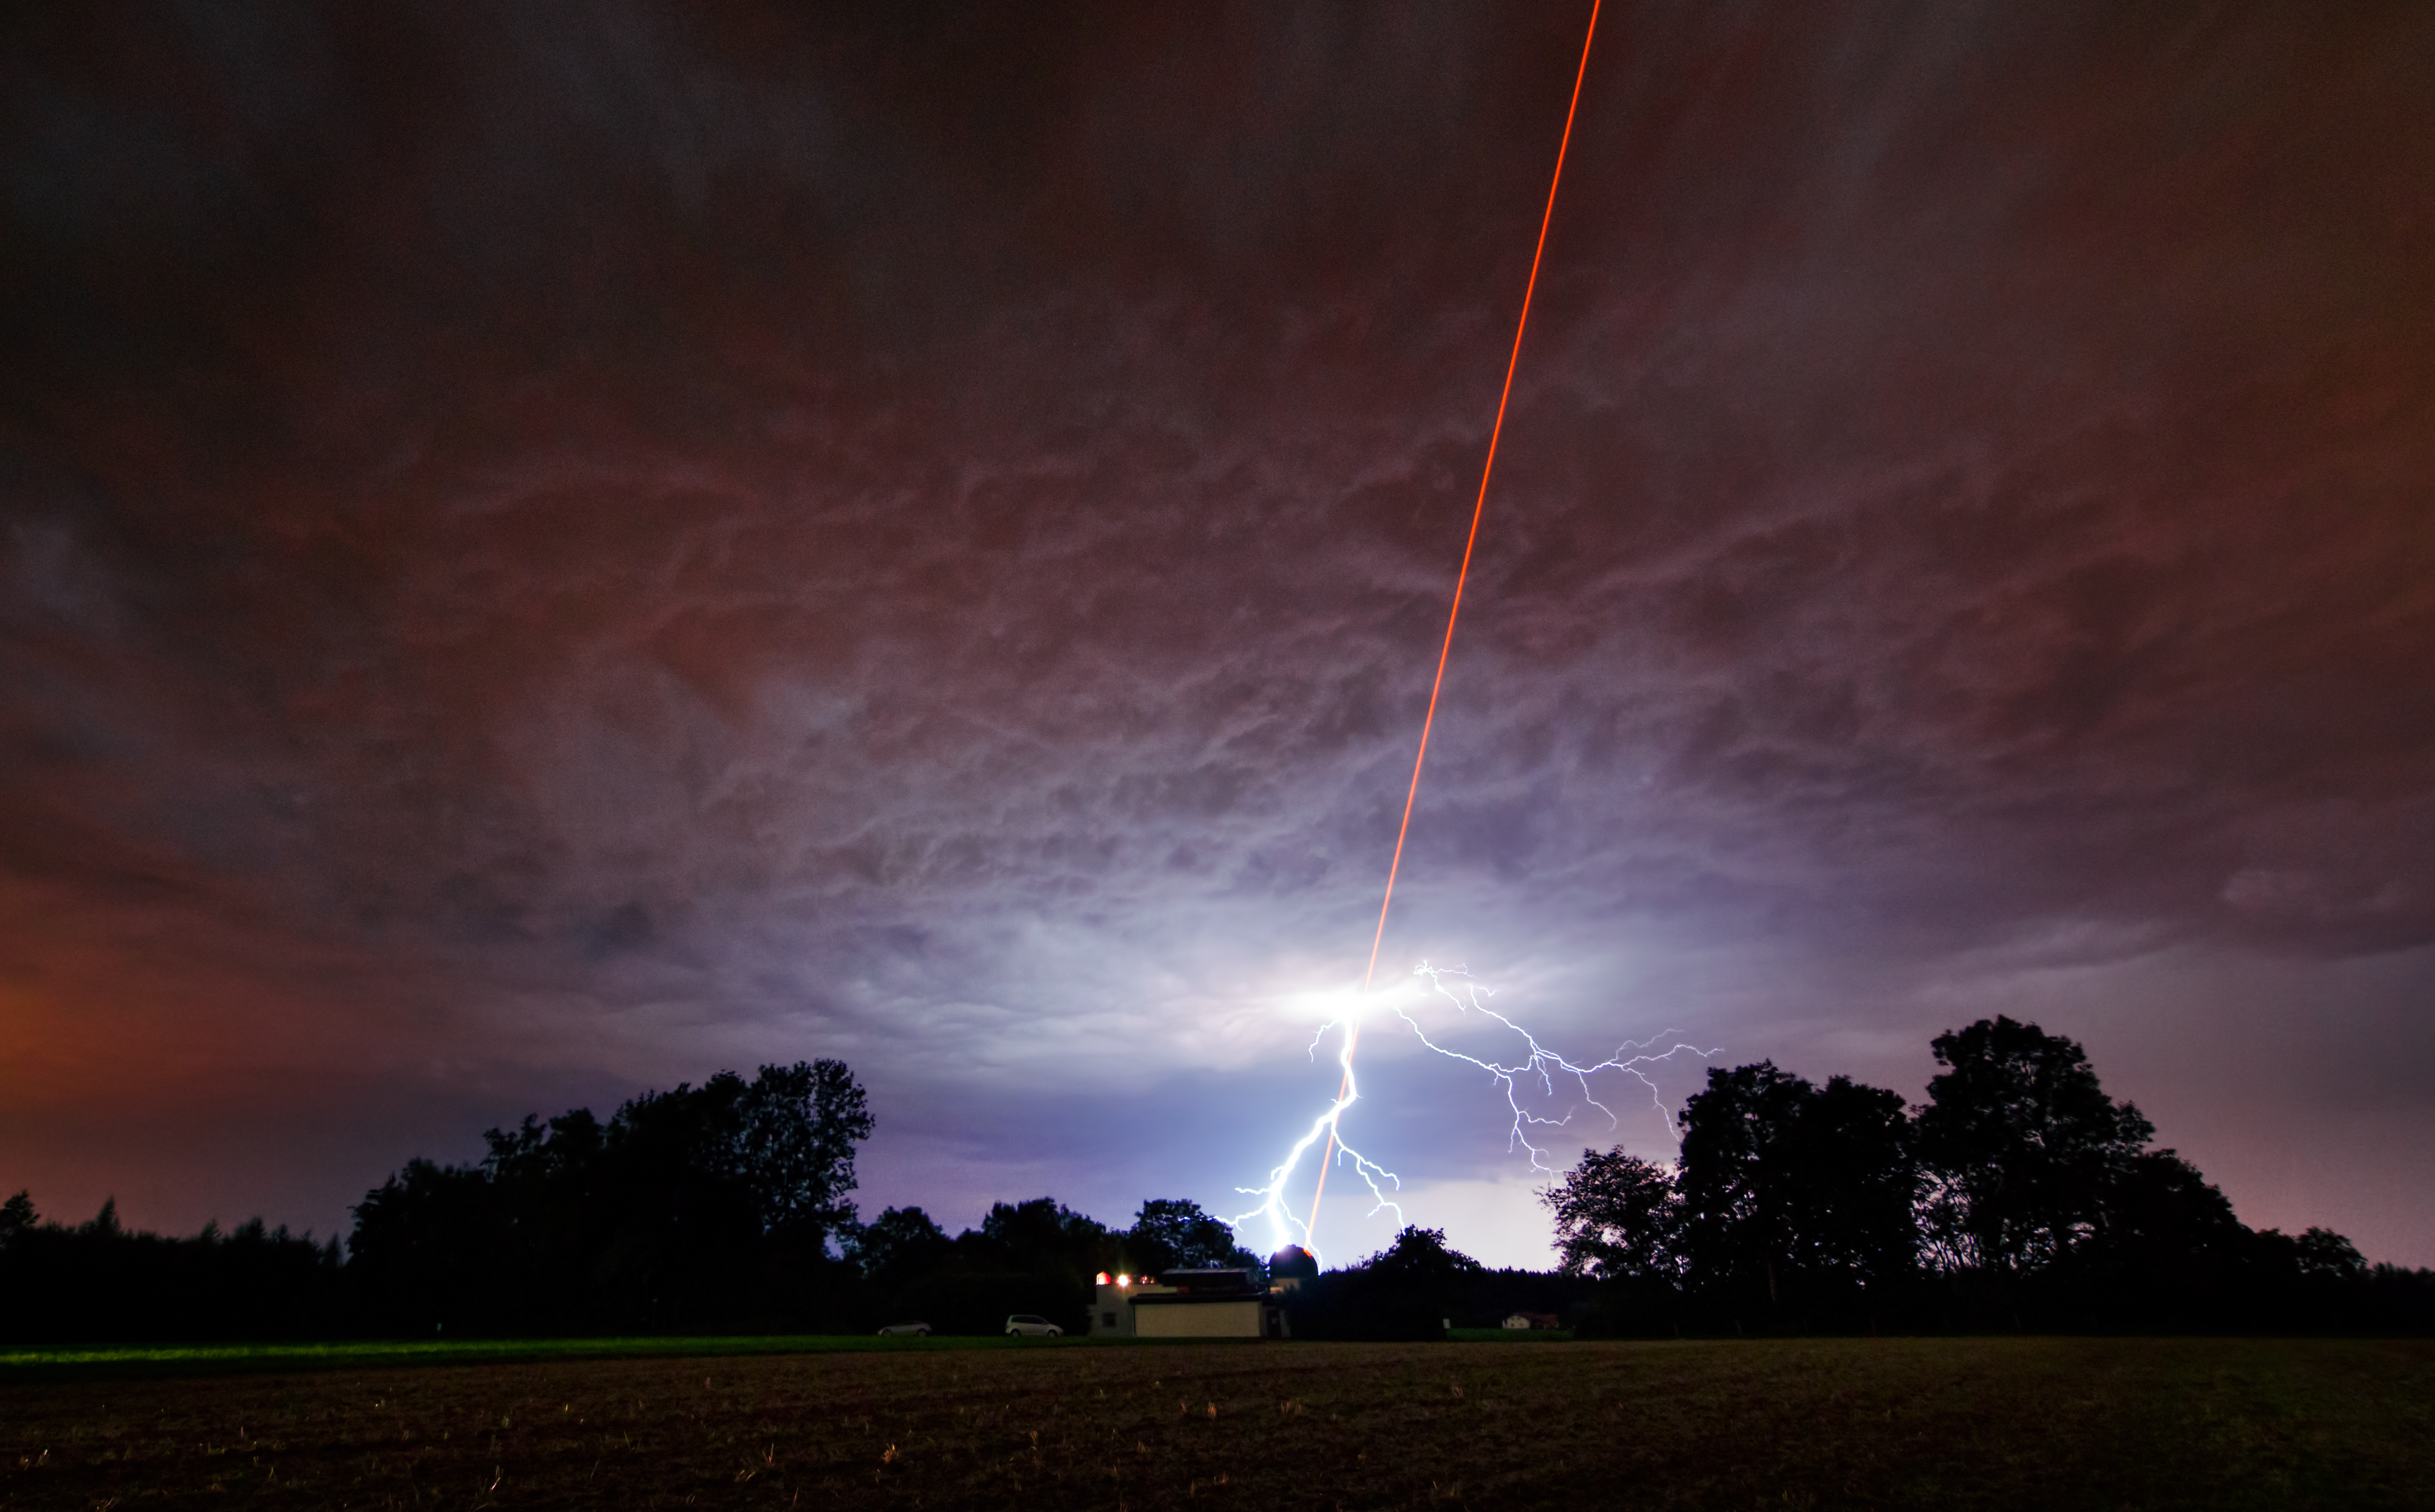

Laser meets lightning

As ESO tested the new Wendelstein laser guide star unit by shooting a powerful laser beam into the atmosphere, one of the region’s intense summer thunderstorms was approaching — a very visual demonstration of why ESO’s telescopes are in Chile, and not in Germany. Heavy grey clouds threw down bolts of lightning as Martin Kornmesser, visual artist for the ESO outreach department, took time-lapse photographs of the test for ESOcast 34. With purely coincidental timing this photograph was snapped just as lightning flashed, resulting in a breathtaking image that looks like a scene from a science fiction movie. Although the storm was still far from the observatory, the lightning appears to clash with the laser beam in the sky.

Laser guide stars are artificial stars created 90 kilometres up in the Earth’s atmosphere using a laser beam. Measurements of this artificial star can be used to correct for the blurring effect of the atmosphere in astronomical observations — a technique known as adaptive optics. The Wendelstein laser guide star unit is a new design, combining the laser with the small telescope used to launch it in a single modular unit, which can then be placed onto larger telescopes.

The laser in this photograph is a powerful one, with a 20-watt beam, but the power in a bolt of lightning peaks at a trillion (one million million) watts, albeit for just a fraction of a second! Shortly after this picture was taken the storm reached the observatory, forcing operations to close for the night. While we may have the ability to harness advanced technology for devices such as laser guide stars, we are still subject to the forces of nature, not least among them the weather!

Credit: ESO/M. Kornmesser